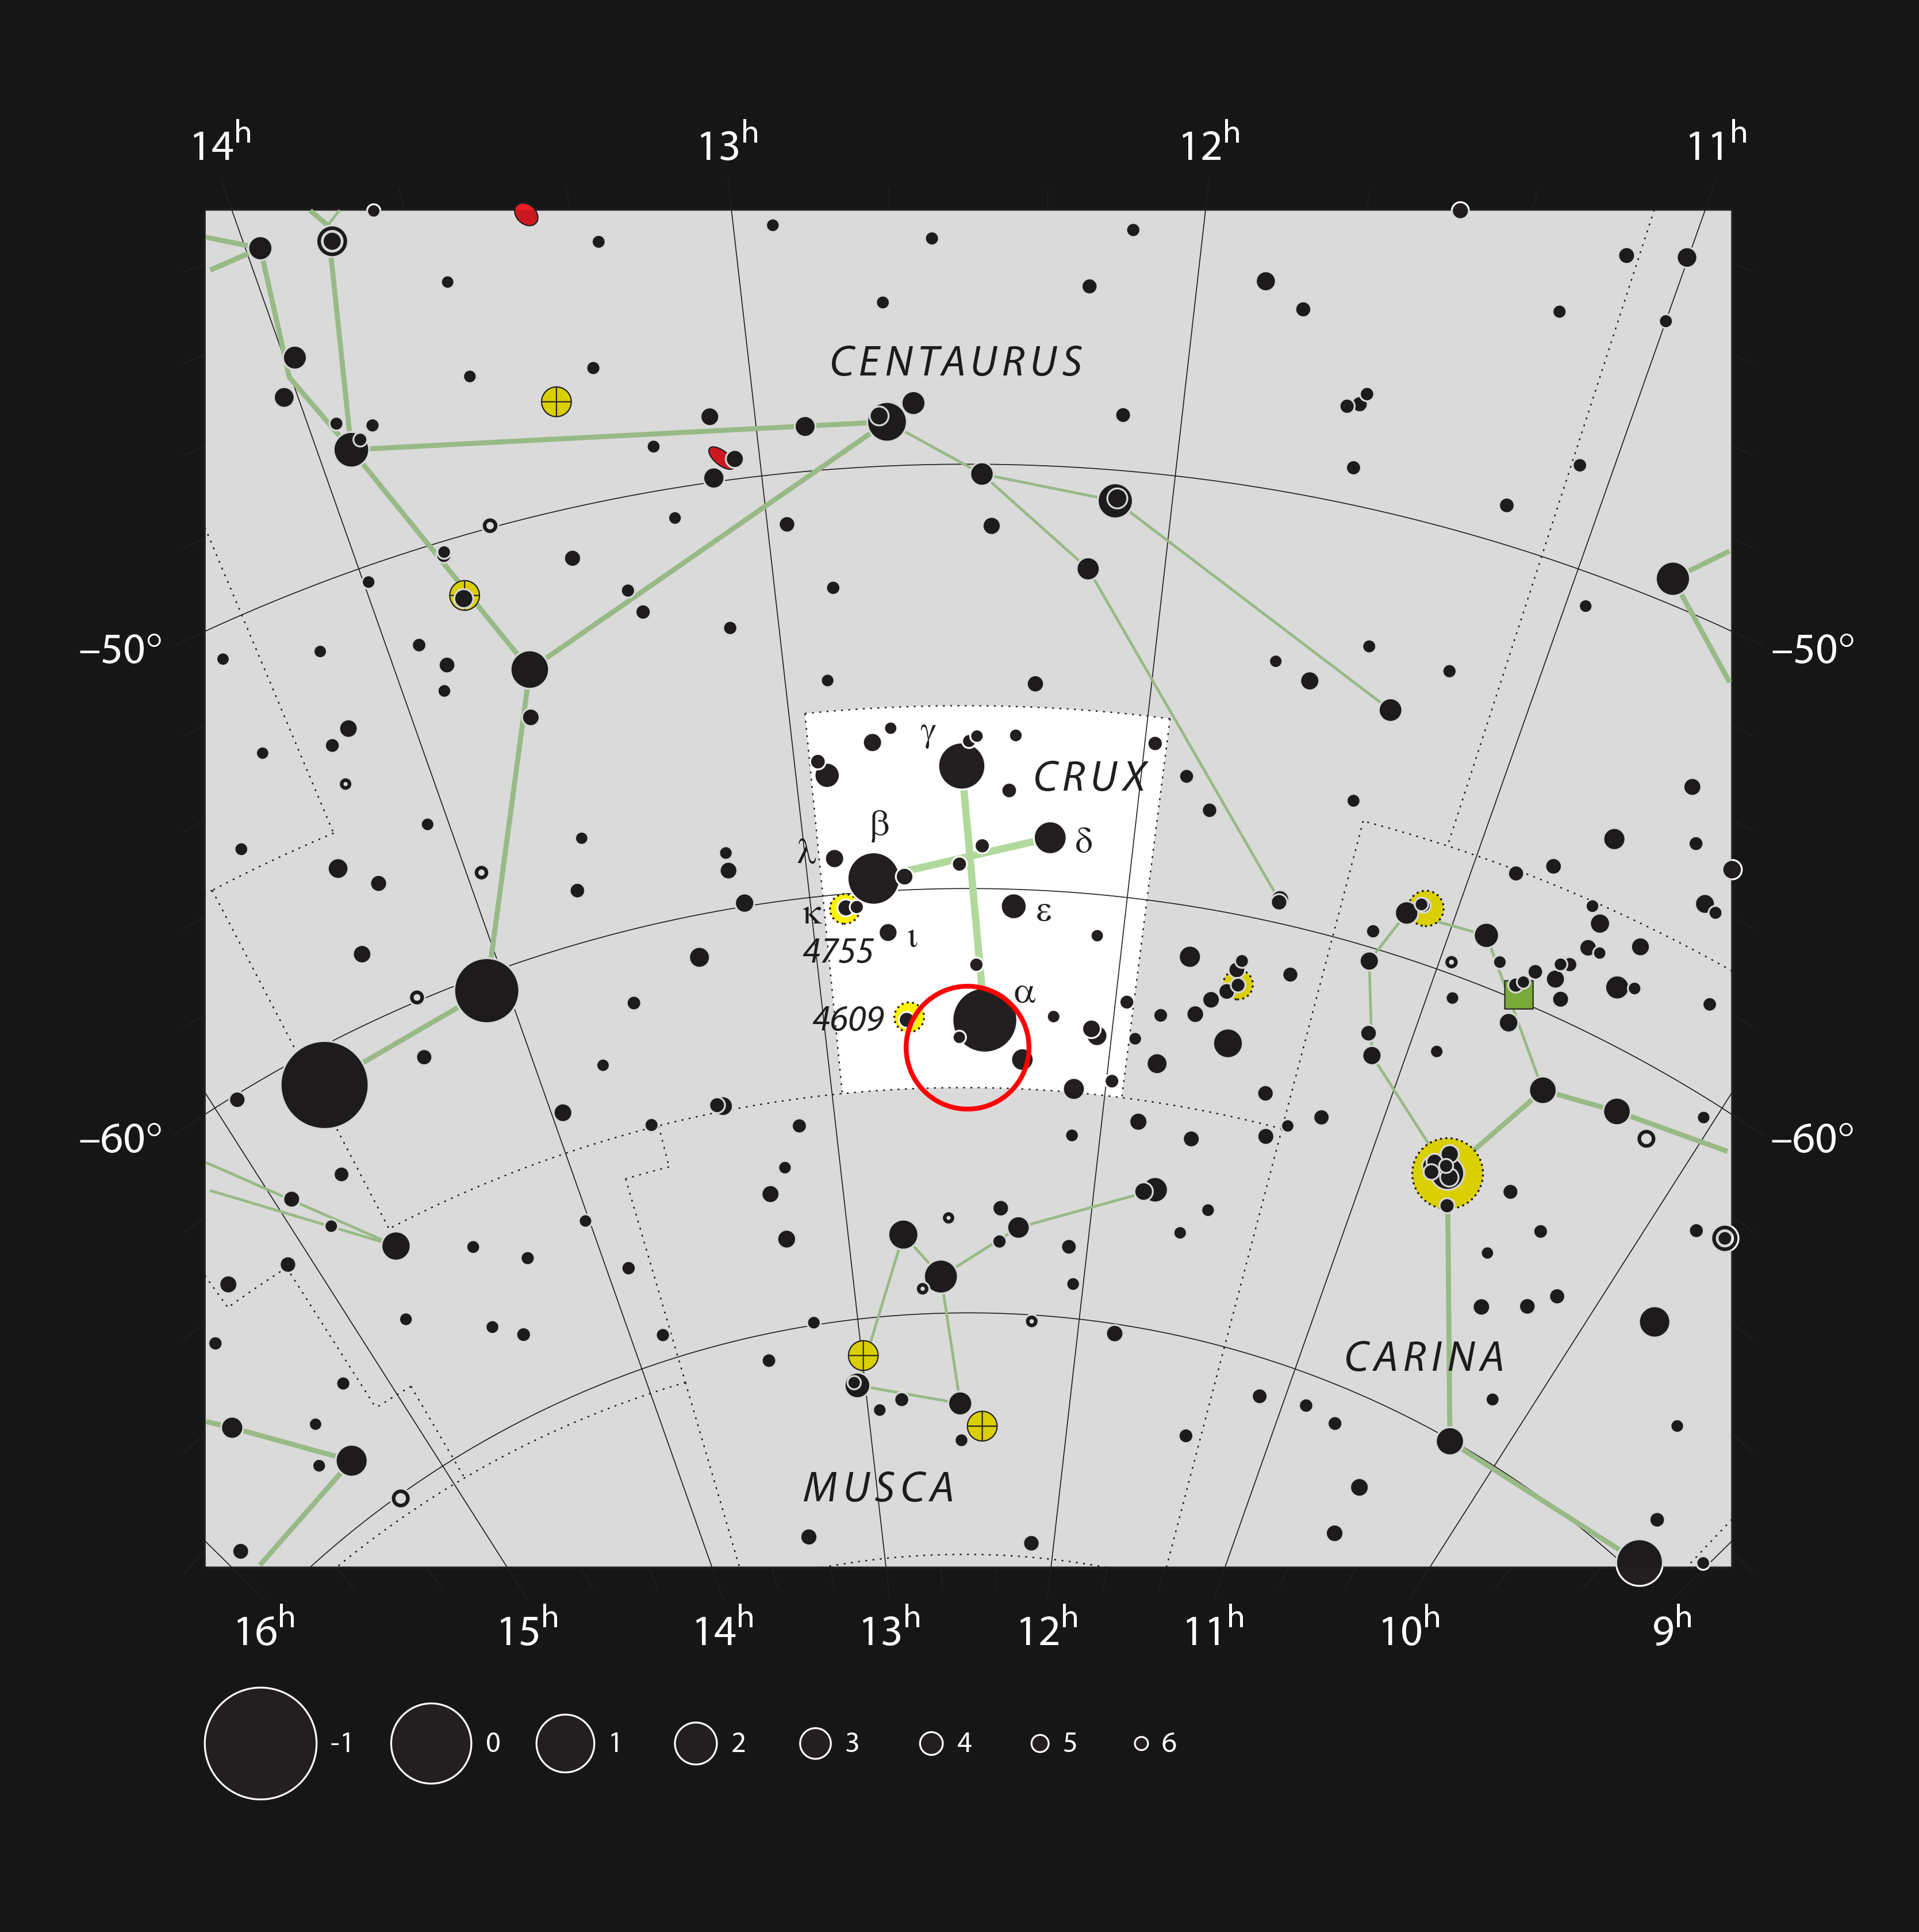

The Coalsack Nebula in the constellation of Crux

This chart of the famous small constellation of Crux (The Southern Cross) shows all the stars that can be seen with the naked eye on a clear dark night. This constellation and its neighbours are also home to the huge dark nebula called the Coalsack, which can be easily seen without a telescope as a dark area superposed on the glow of the Milky Way. The location of a particularly dark part of this cloud, which has been imaged in detail using the Wide Field Imager on the MPG/ESO 2.2-metre telescope, is marked with a red circle.

Credit: ESO, IAU and Sky & Telescope